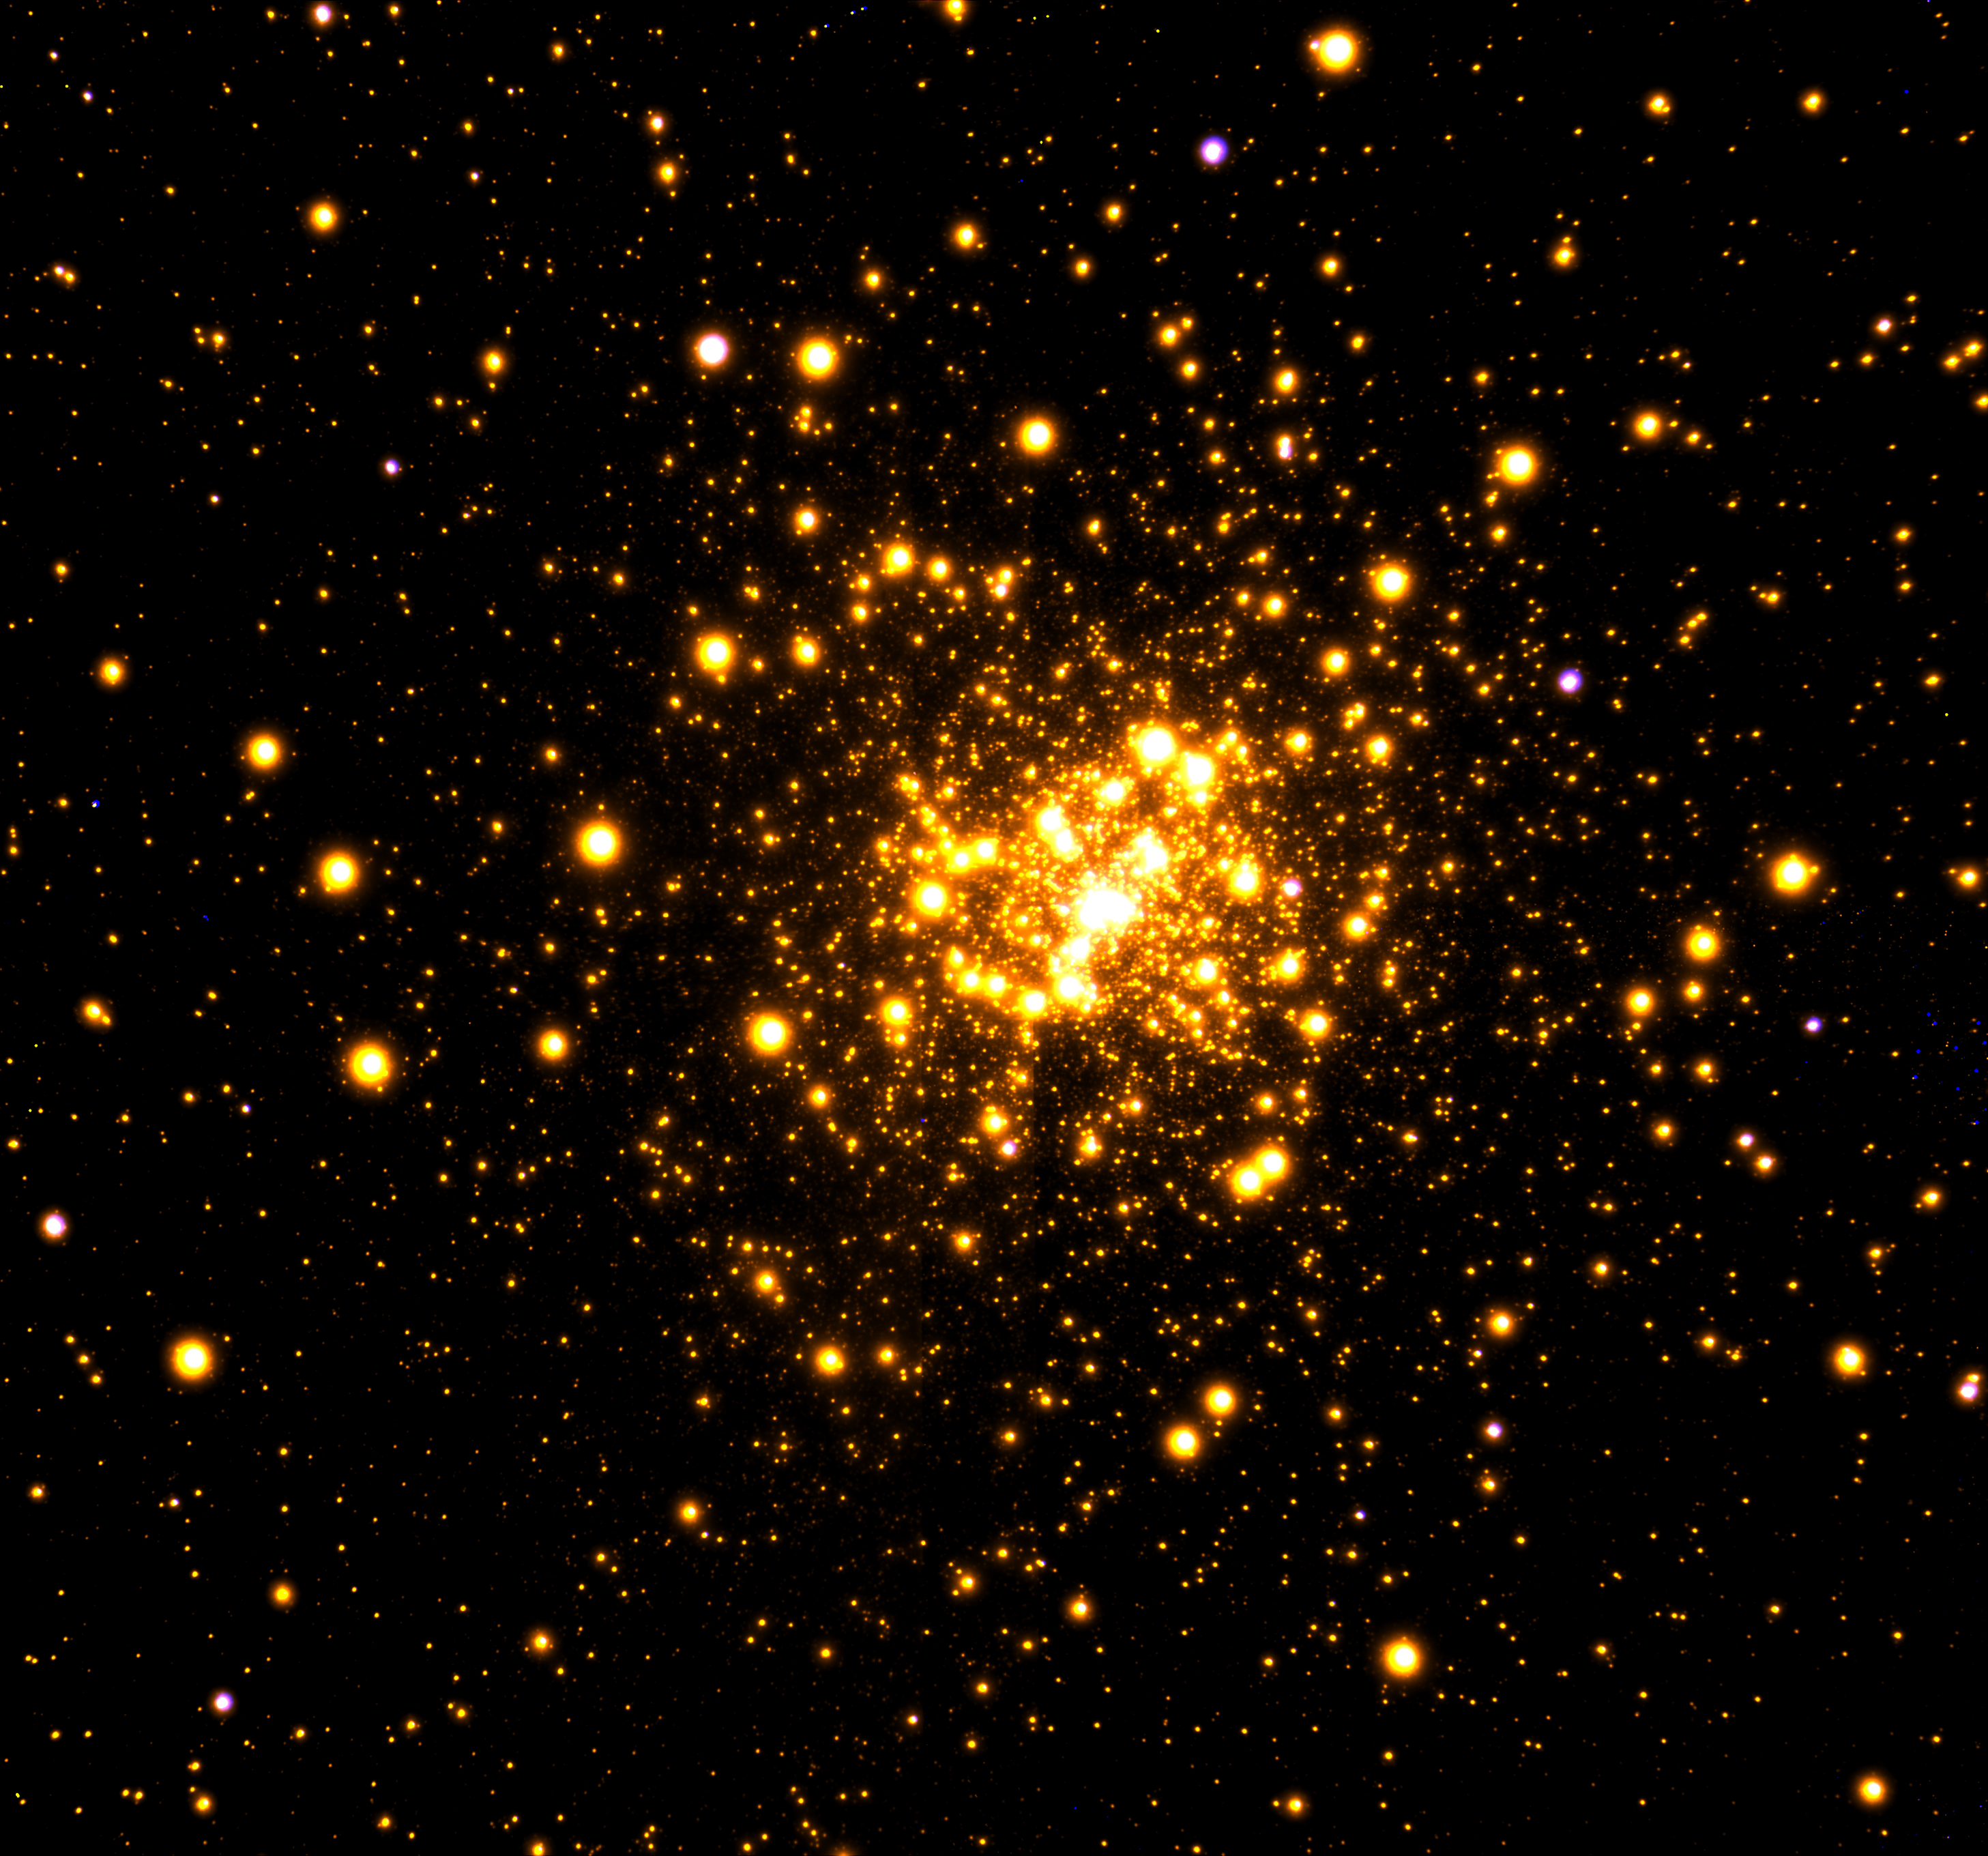

Seeing Where Stars Collide

Gemini Observatory near-infrared image of the globular cluster Liller 1 obtained with the GeMS adaptive optics system on the Gemini South telescope in Chile.

Credit: Gemini Observatory/AURA